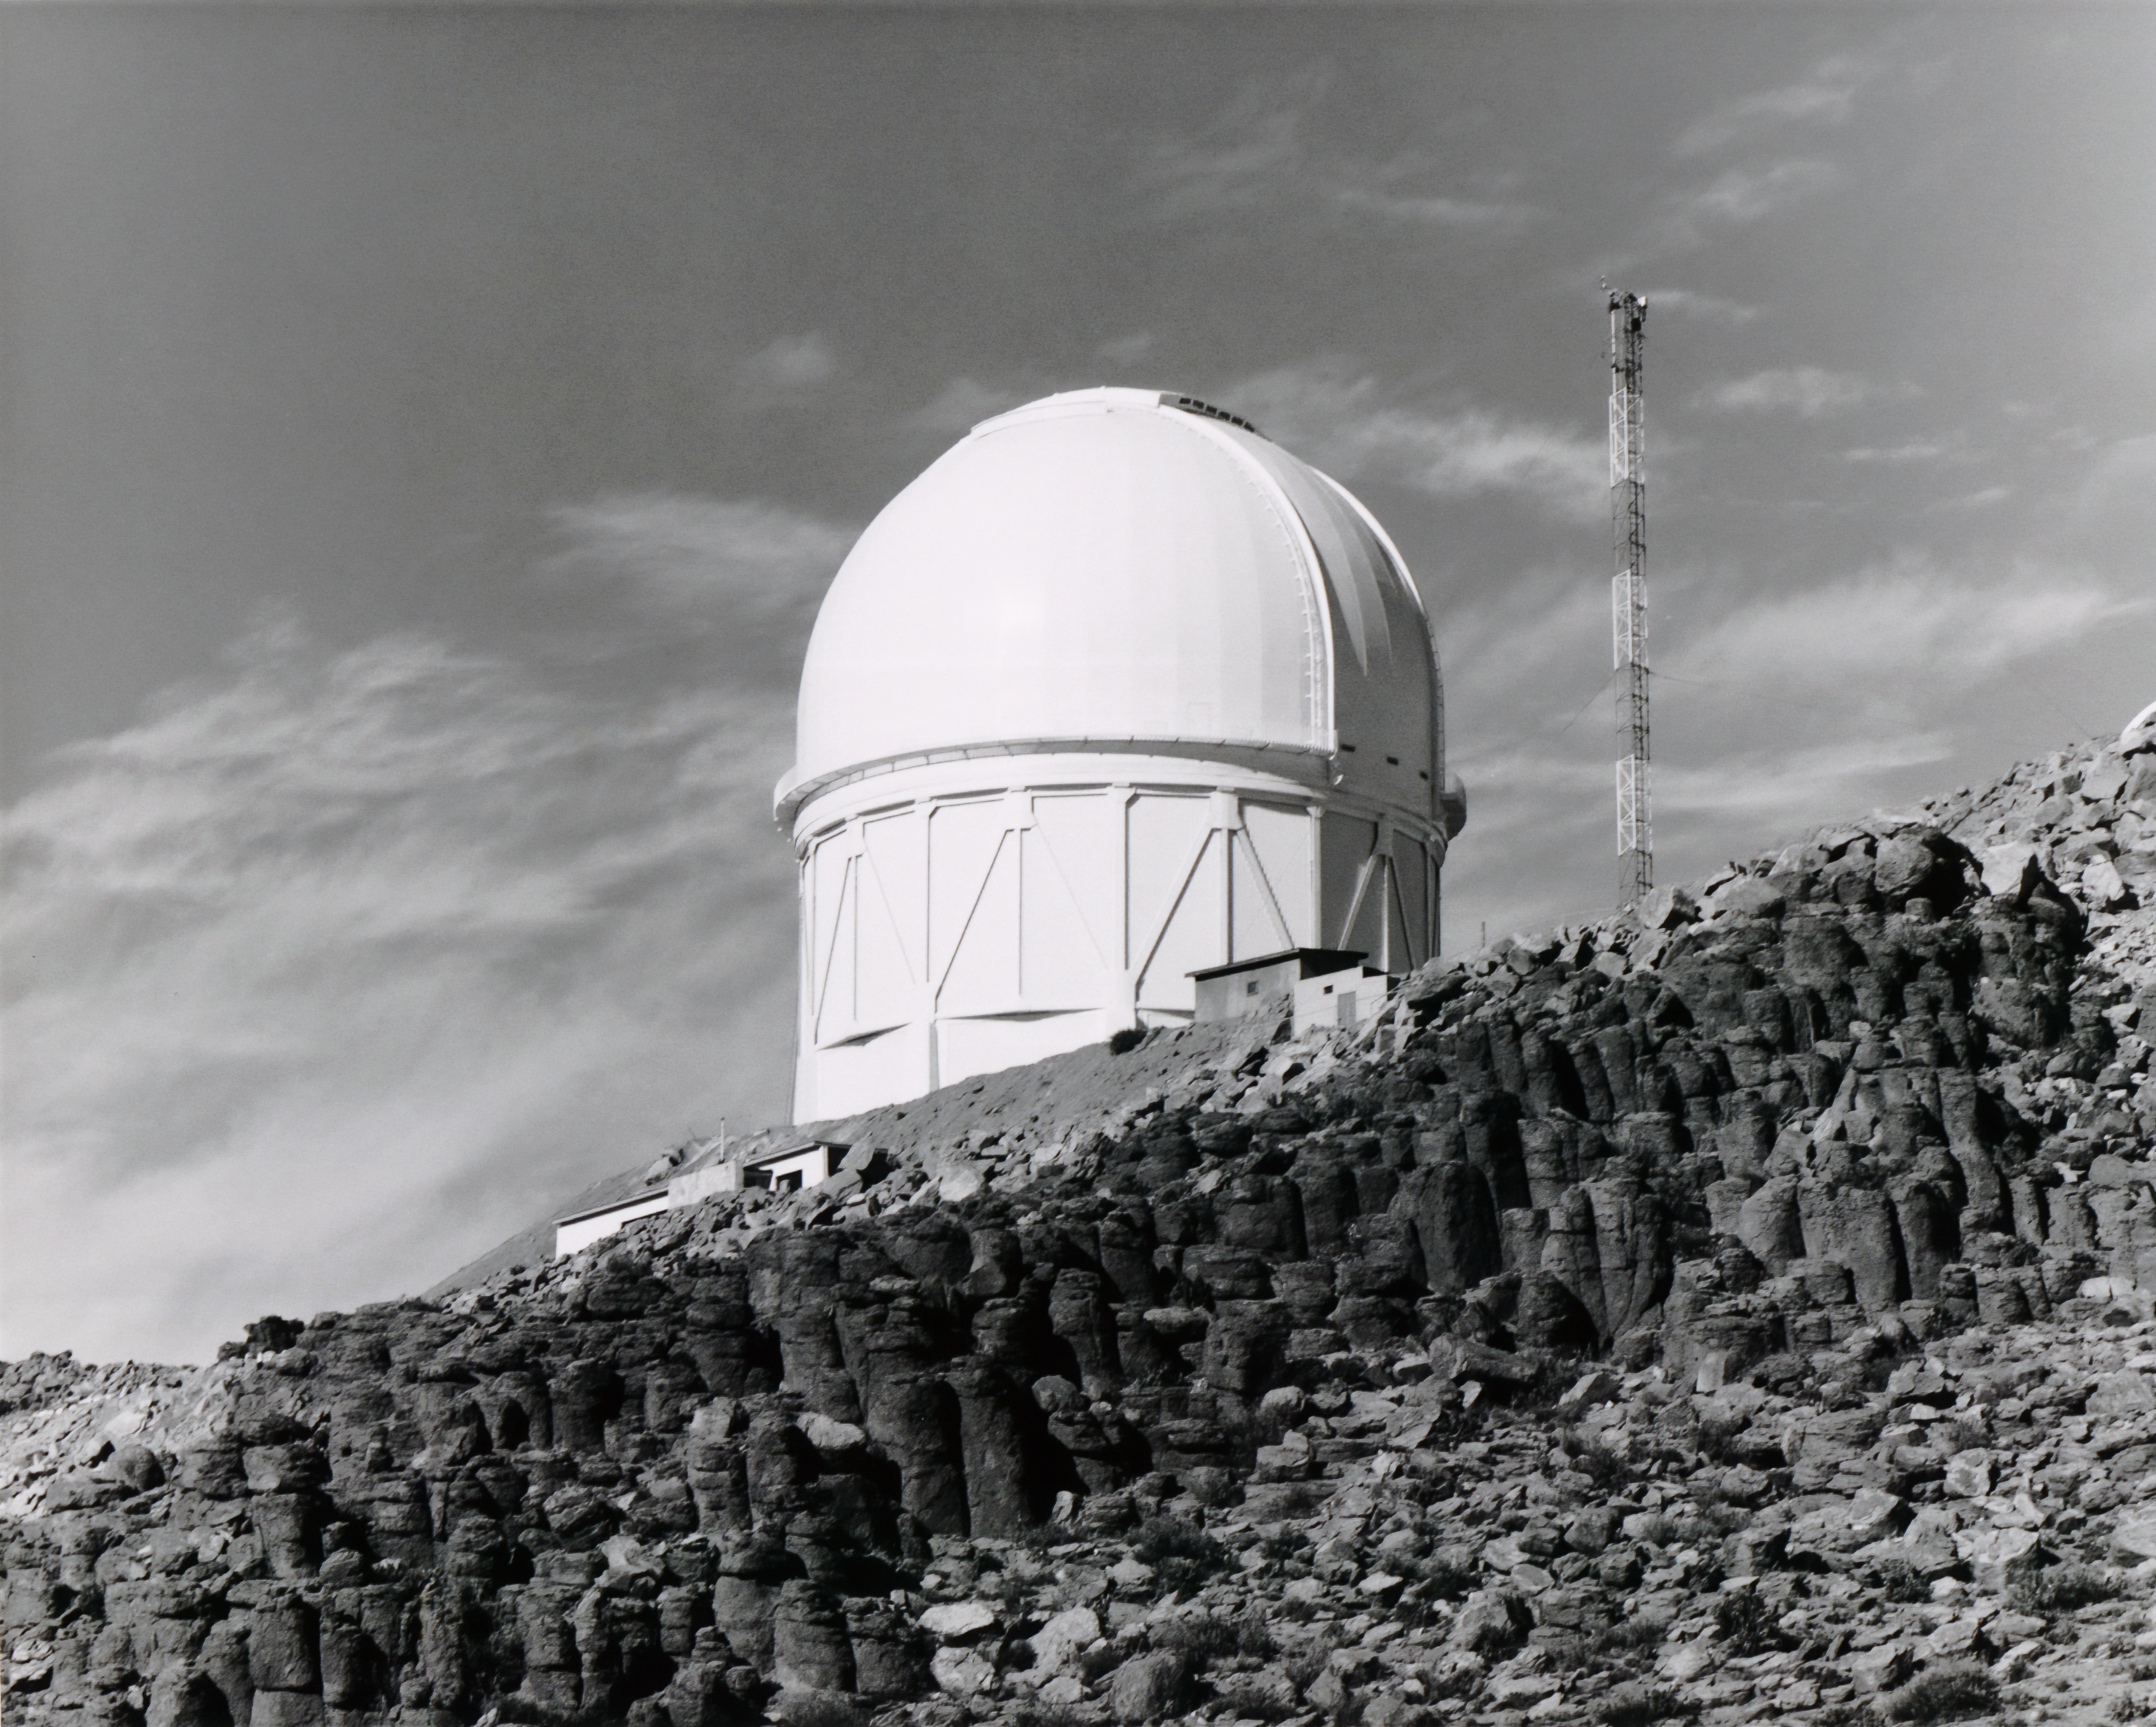

Víctor M. Blanco 4-meter Telescope Building

The dome for the Víctor M. Blanco 4-meter Telescope at Cerro Tololo Inter-American Observatory in Chile.

Credit: NOIRLab/AURA/NSF